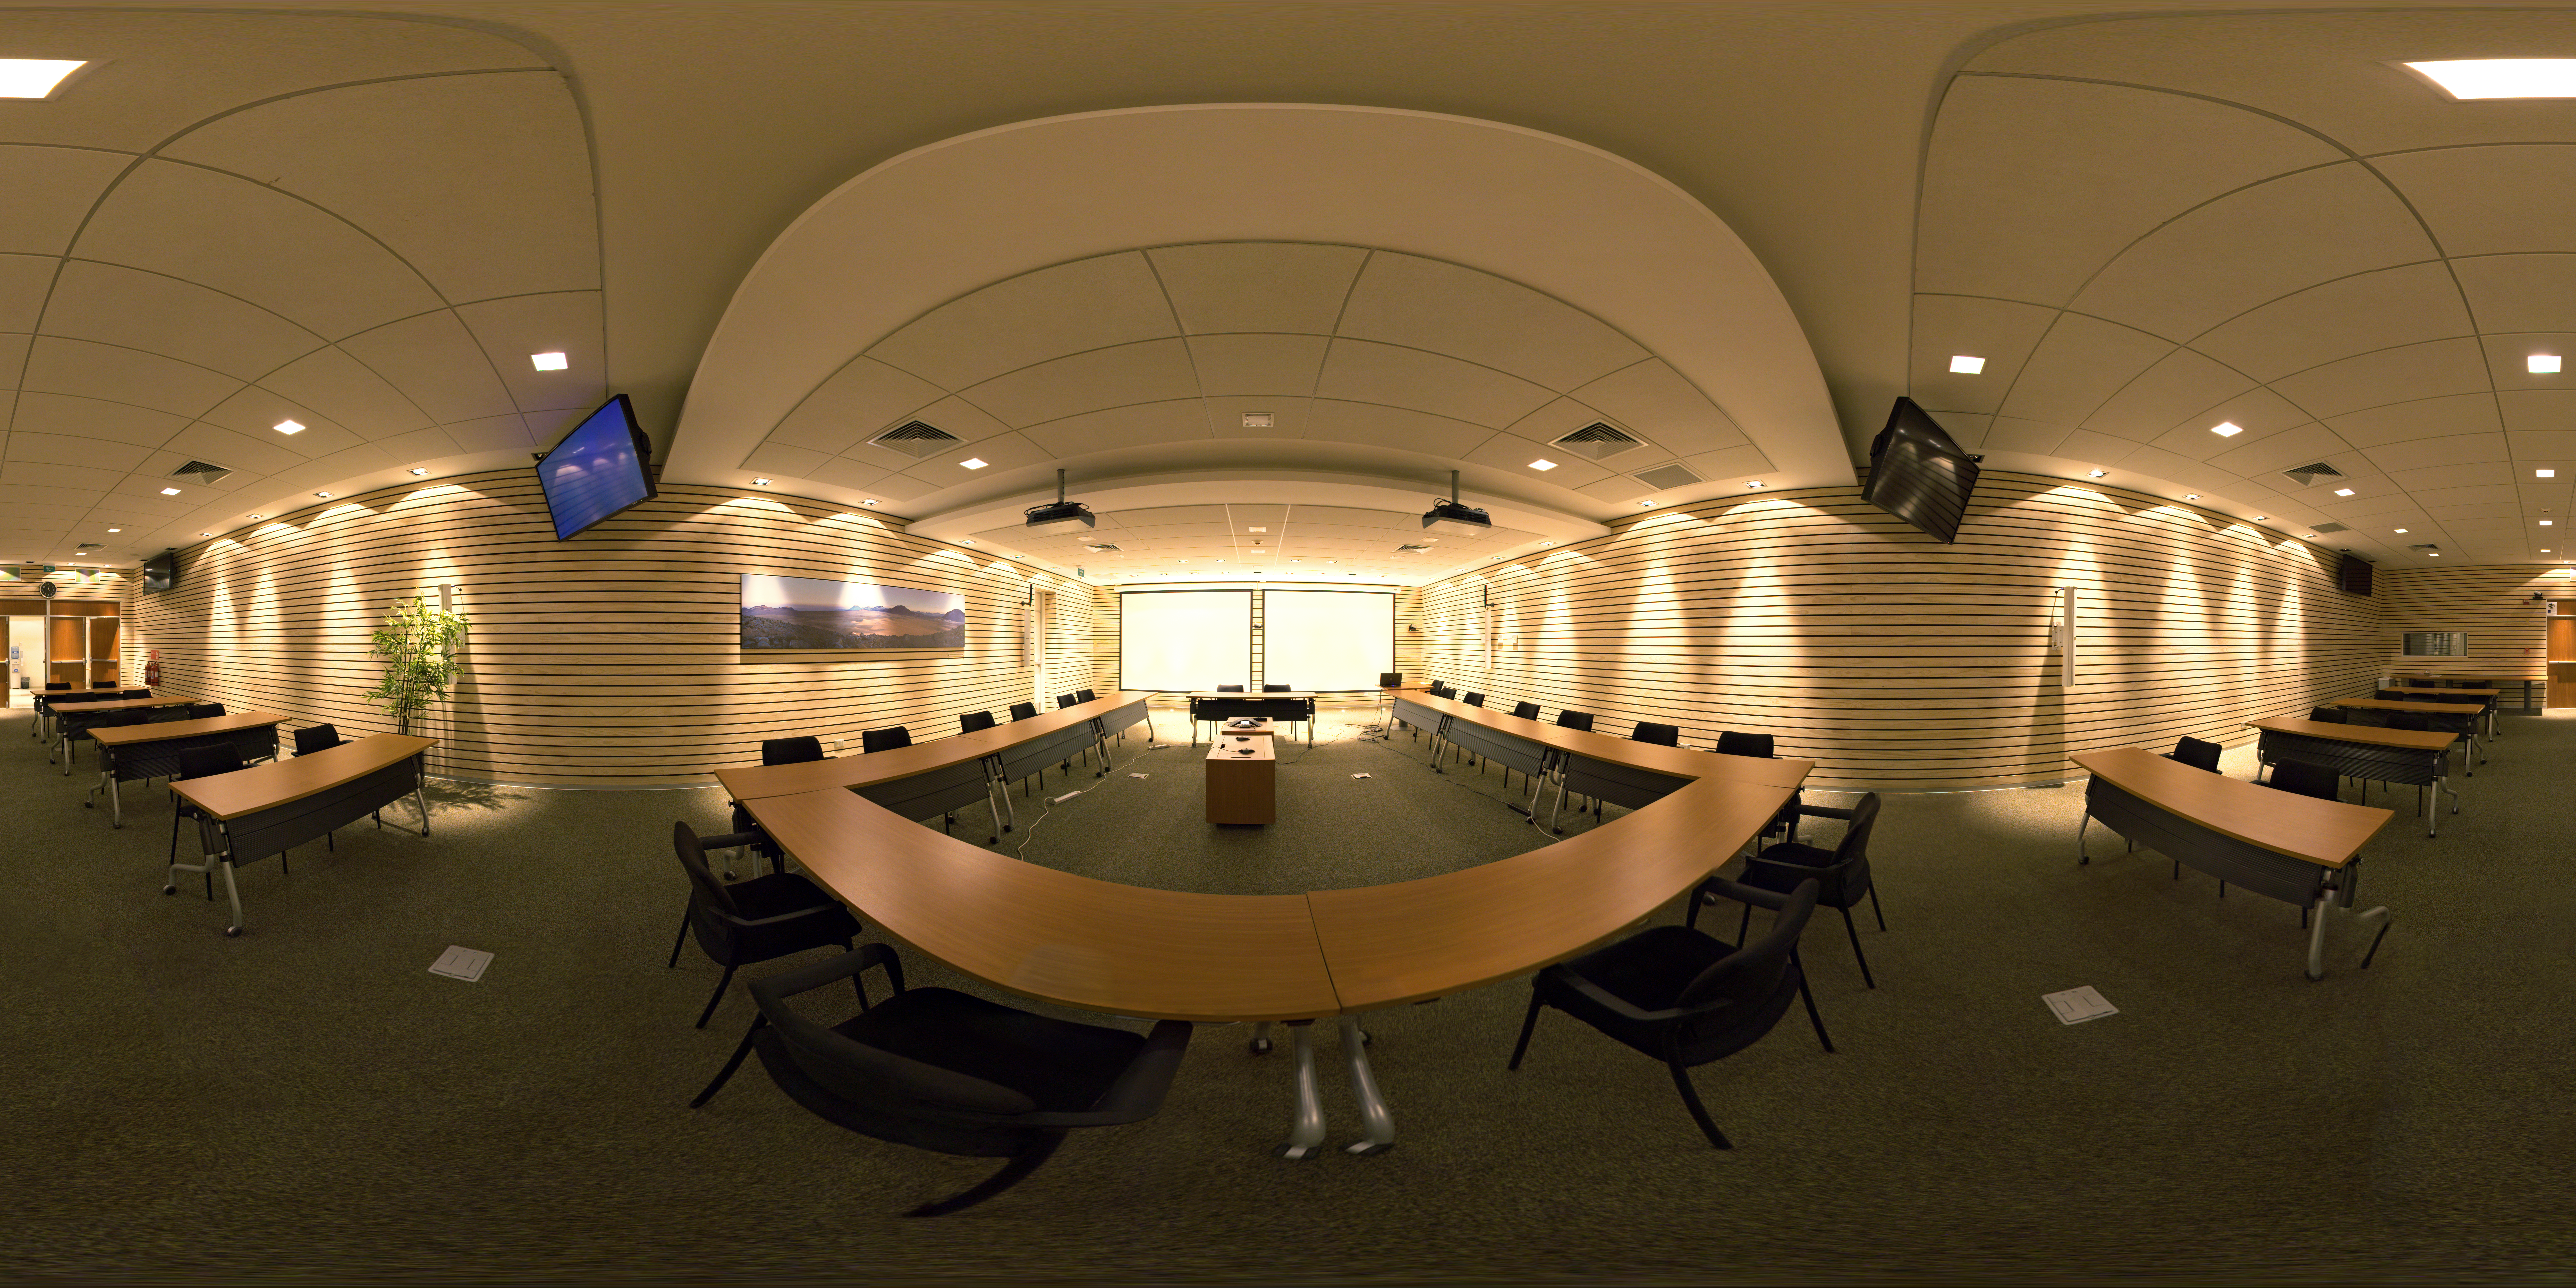

ALMA Santiago Central Office building

Auditorium in the ALMA Santiago Central Office building.

Credit: ESO